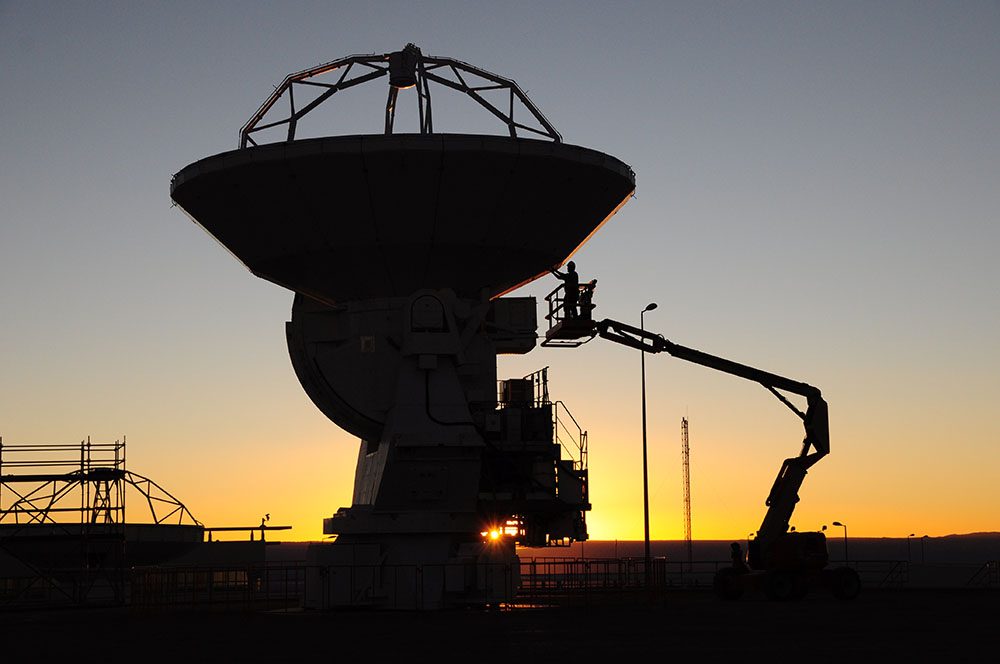

North American Antenna Construction

The antenna weighs 120 tons and is 15 meters tall. Three months were needed for all technical processes, equipment integration and instrumentation for subsequent delivery to ALMA. In this image: an antenna in the construction process in VertexRSI.

Credit: Carlos Padilla - AUI/NRAO | Download image